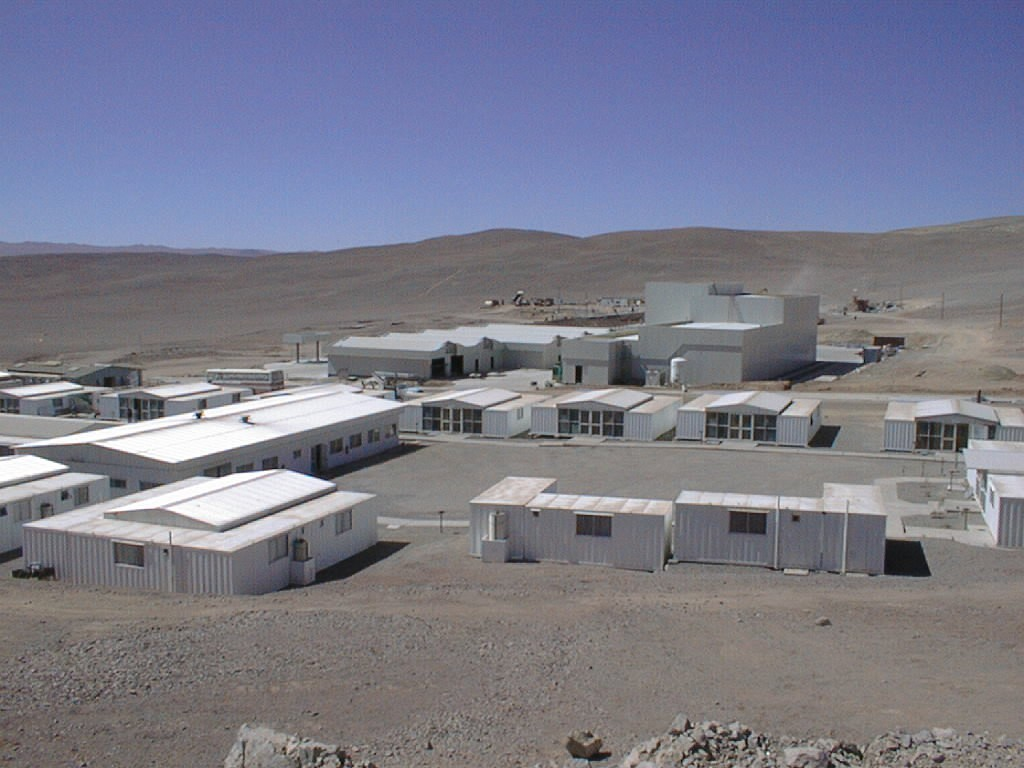

Paranal Basecamp

The Base Camp has been dramatically transformed during the past months. Several new, large buildings are now in place, for instance the Mirror Maintenance Building (MMB; in the background to the right) and the Workshop/Warehouse Building (WWB; left of the MMB).

Credit: ESO